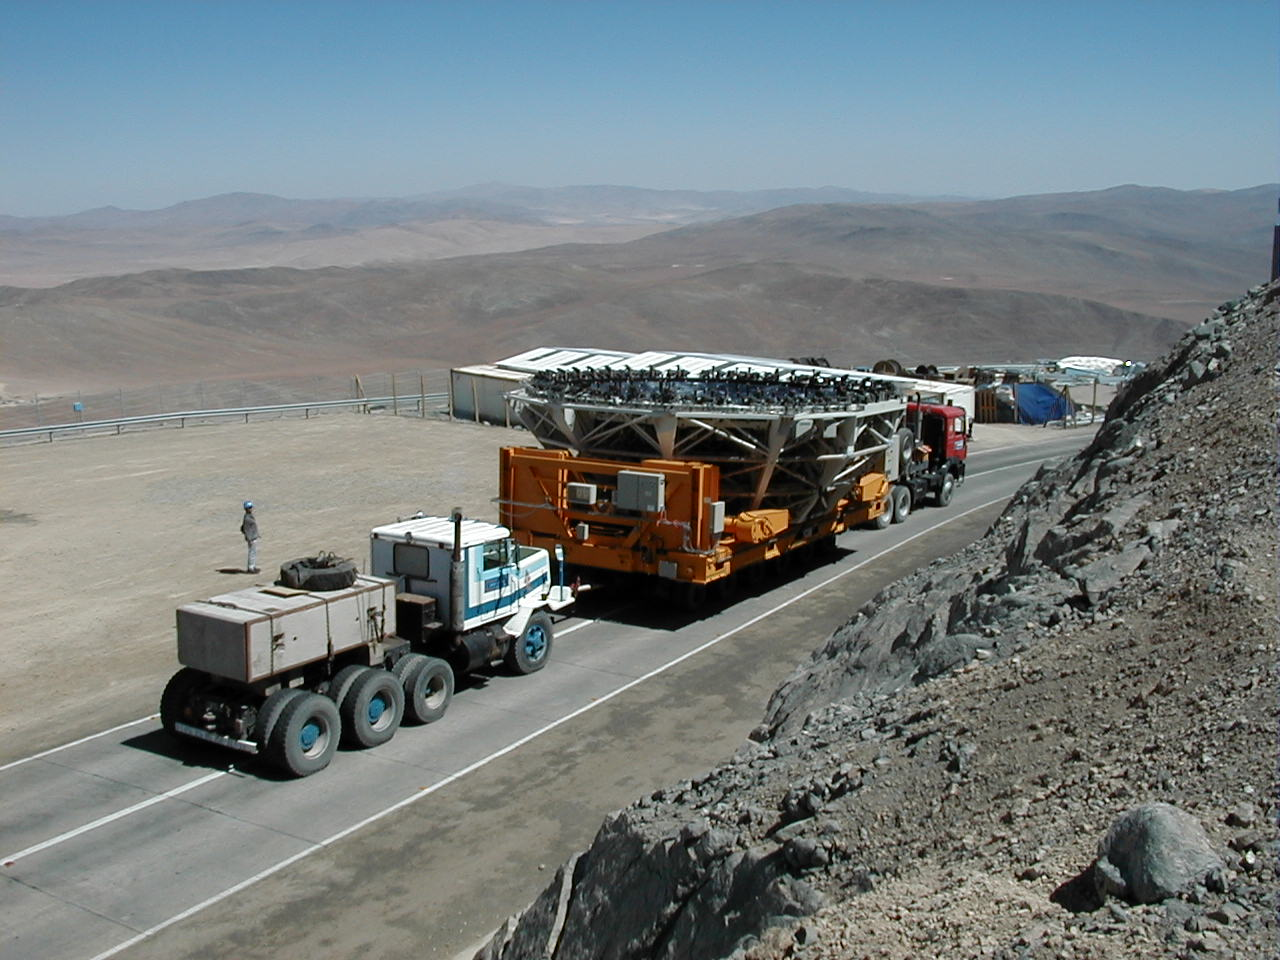

M1 mirror cell transport

The downhill transport is ensured by two trucks - one in front and one behind the trailer for security.

Credit: ESO